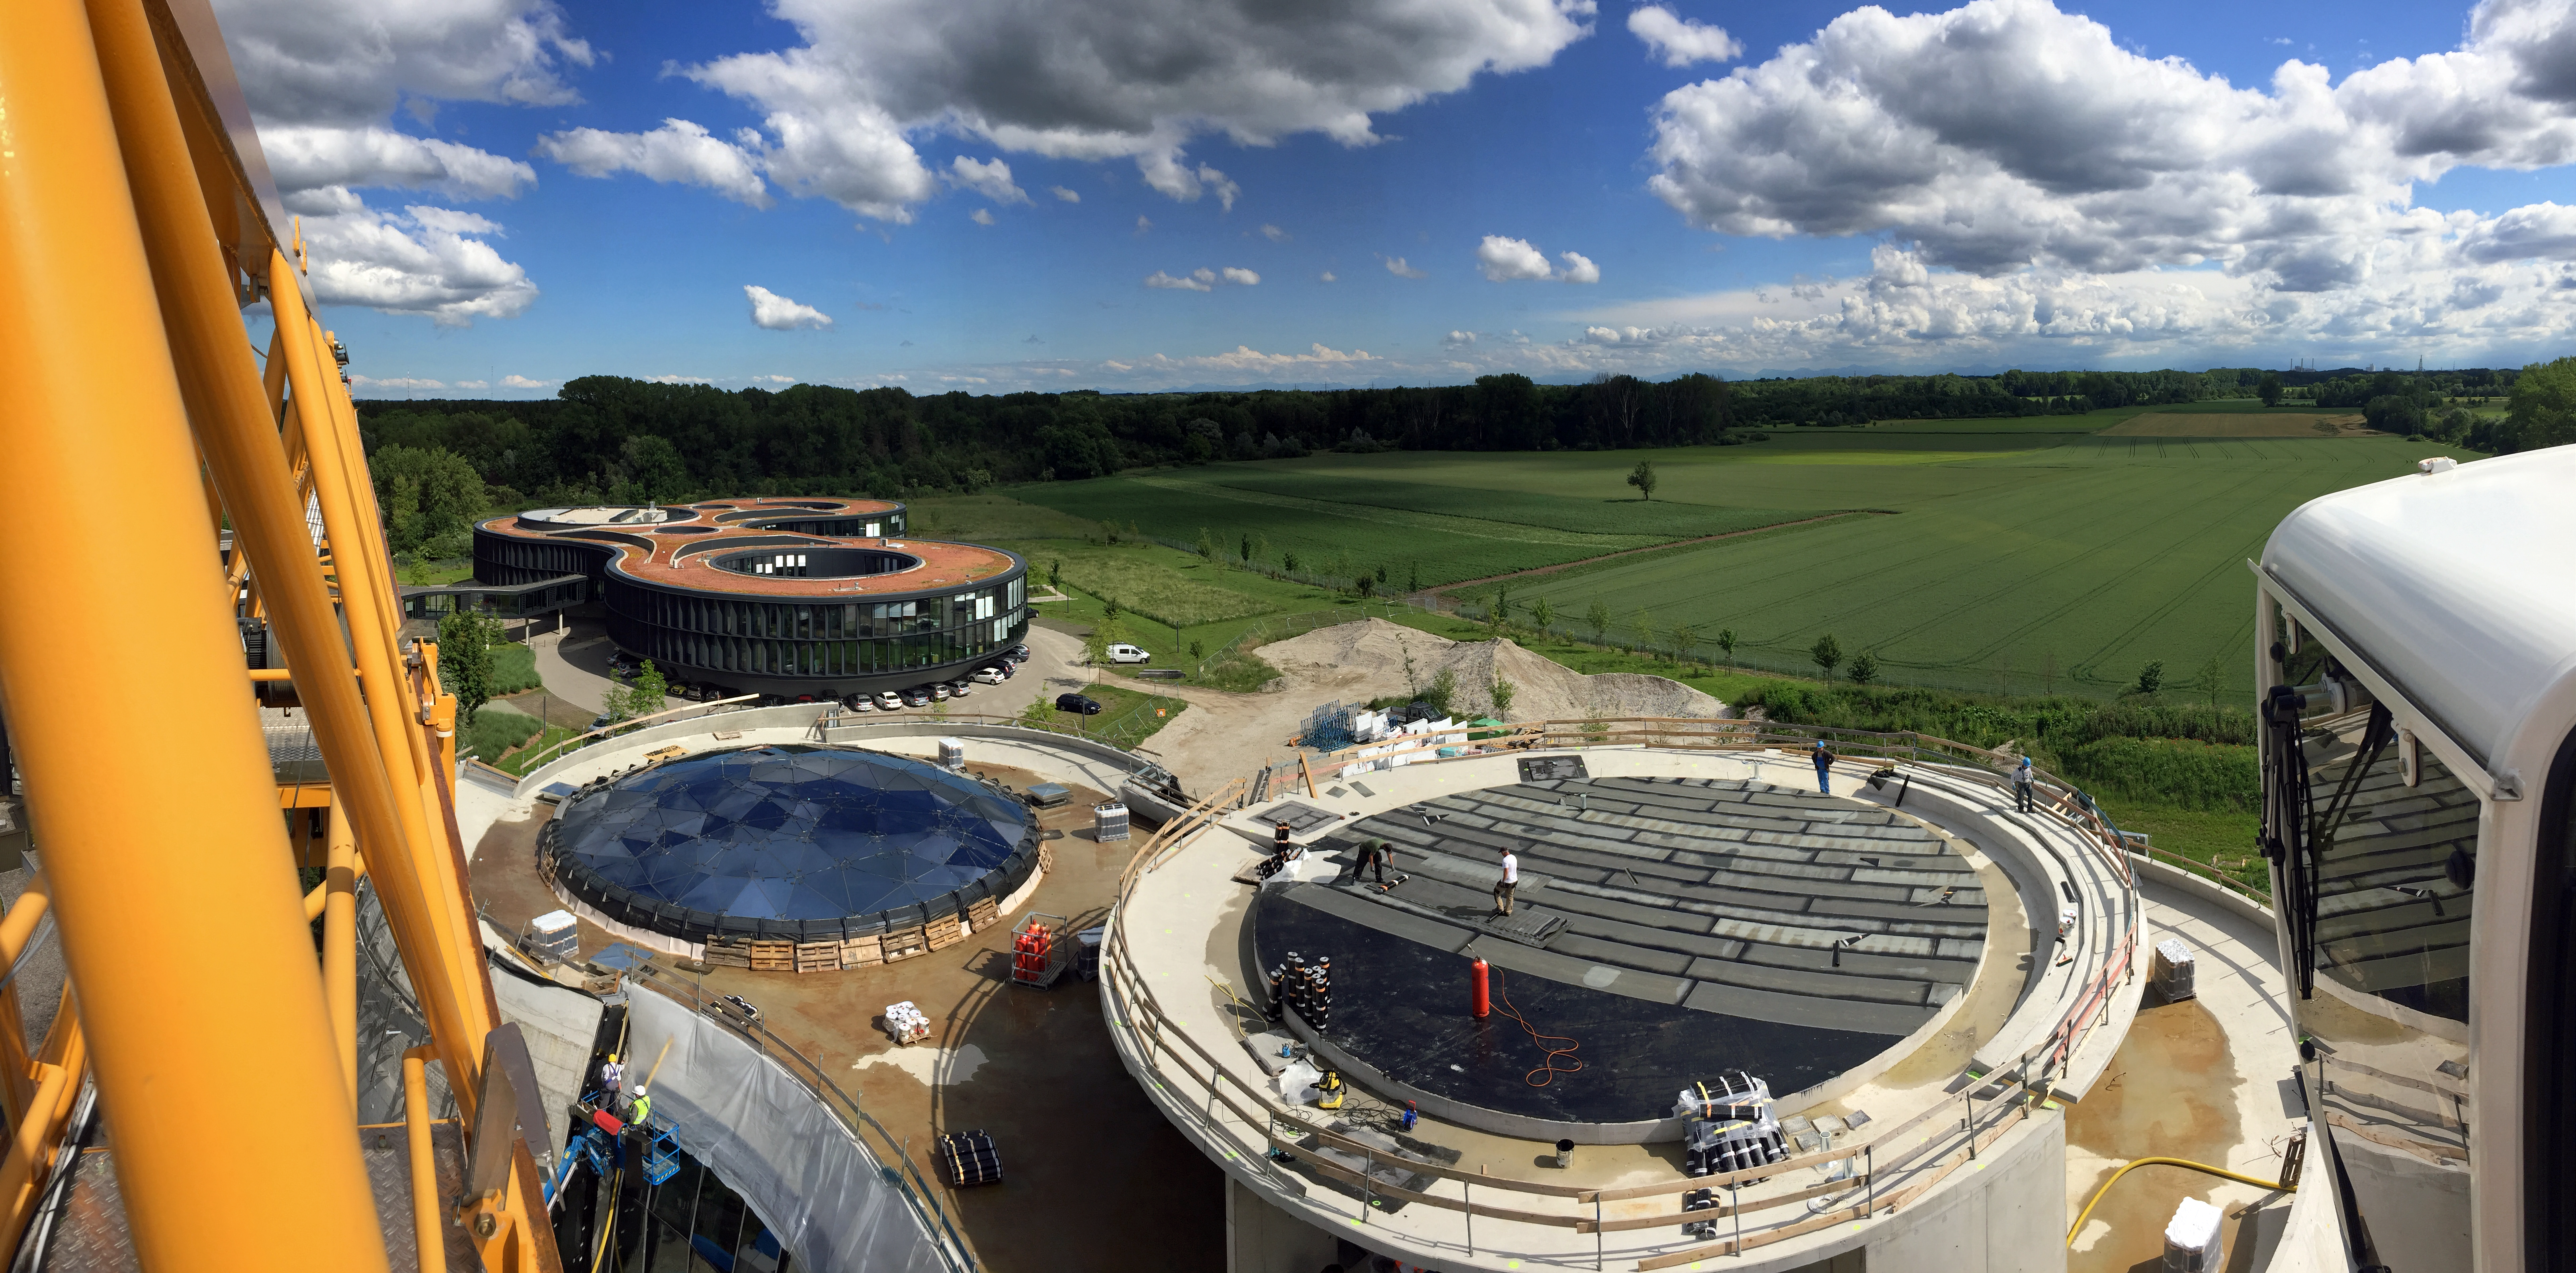

The ESO Supernova nearly ready to go

The ESO Supernova Planetarium & Visitor Centre is nearing the final stages of construction. It will be completely free to visit, and is already offering a unique range of free planetarium products, as part of its remit as the world's first open-source planetarium. The novel design of this new building resembles that of a close double-star system, with one star transferring mass to its companion — such systems in space ultimately lead to supernova explosions, appropriately enough, given the name of the project! The existing ESO Headquarters are visible in the background. The complex is located in Garching-Forschungszentrum, readily accessible from Munich. This unique and unmissable attraction will be open to the public from spring 2018.

Credit: Bernhardt + Partner (B+P)